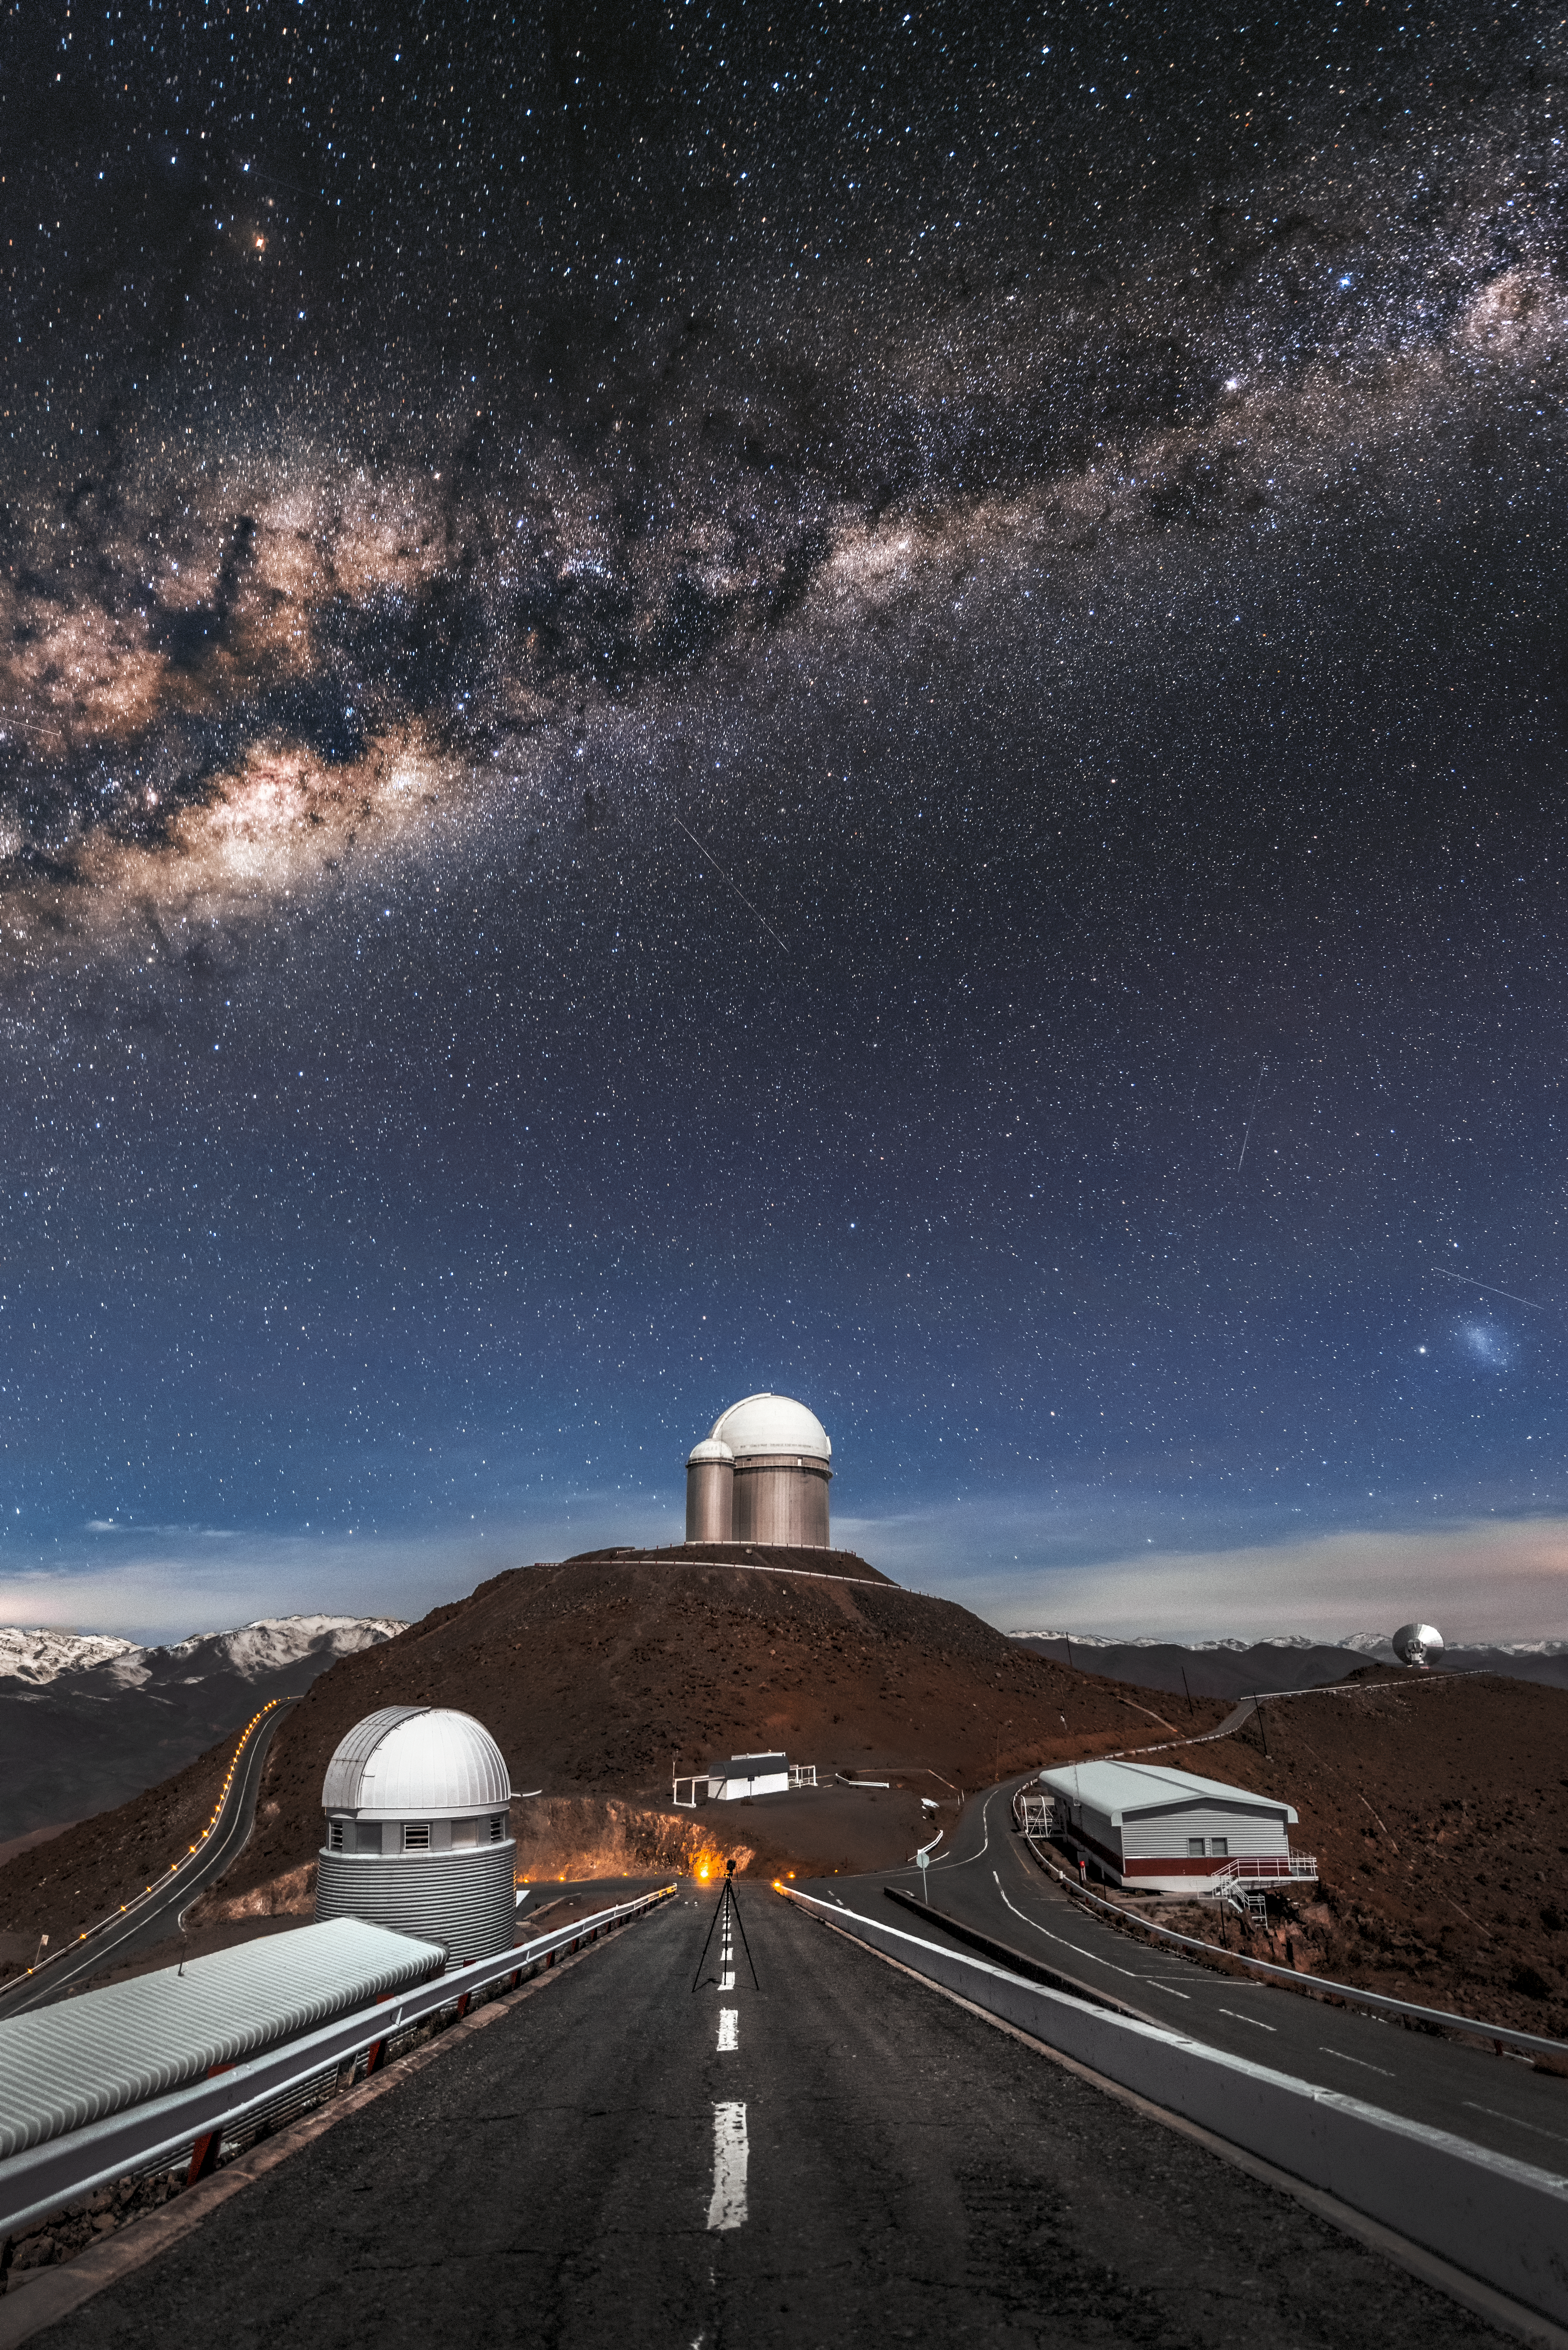

Unrivalled vistas at La Silla

ESO’s La Silla Observatory, situated in northern Chile, offers the resident telescopes unrivalled views of both the cosmos and the region’s barren, but beautiful landscape. Photographed by Alberto Ghizzi Panizza from the ramp leading to ESO’s New Technology Telescope (NTT), this view captures La Silla under the magnificence of the Milky Way, which unmistakably carves its way across the night sky overhead.

Sitting proudly at the centre of the frame is the ESO 3.6-metre telescope, host of the planet-hunting HARPS instrument. Below sits the small grey and white enclosure (nicknamed the sarcofago, or sarcophagus) of the Télescope à Action Rapide pour les Objets Transitoires (TAROT). To the far right, the silver-sheened back of the decommissioned 15-metre Swedish-ESO Submillimetre Telescope (SEST) can be seen atop an isolated peak, and, finally, to the left of the road in the foreground sits the corrugated paneling and white dome of the Swiss 1.2-metre Leonhard Euler Telescope.

La Silla is located in the southern part of the Atacama Desert, 600 kilometres north of Santiago de Chile and at an altitude of 2400 metres. The site was ESO's first ever observing site, and has been in operation since the 1960s.

Credit: Alberto Ghizzi Panizza/ESO